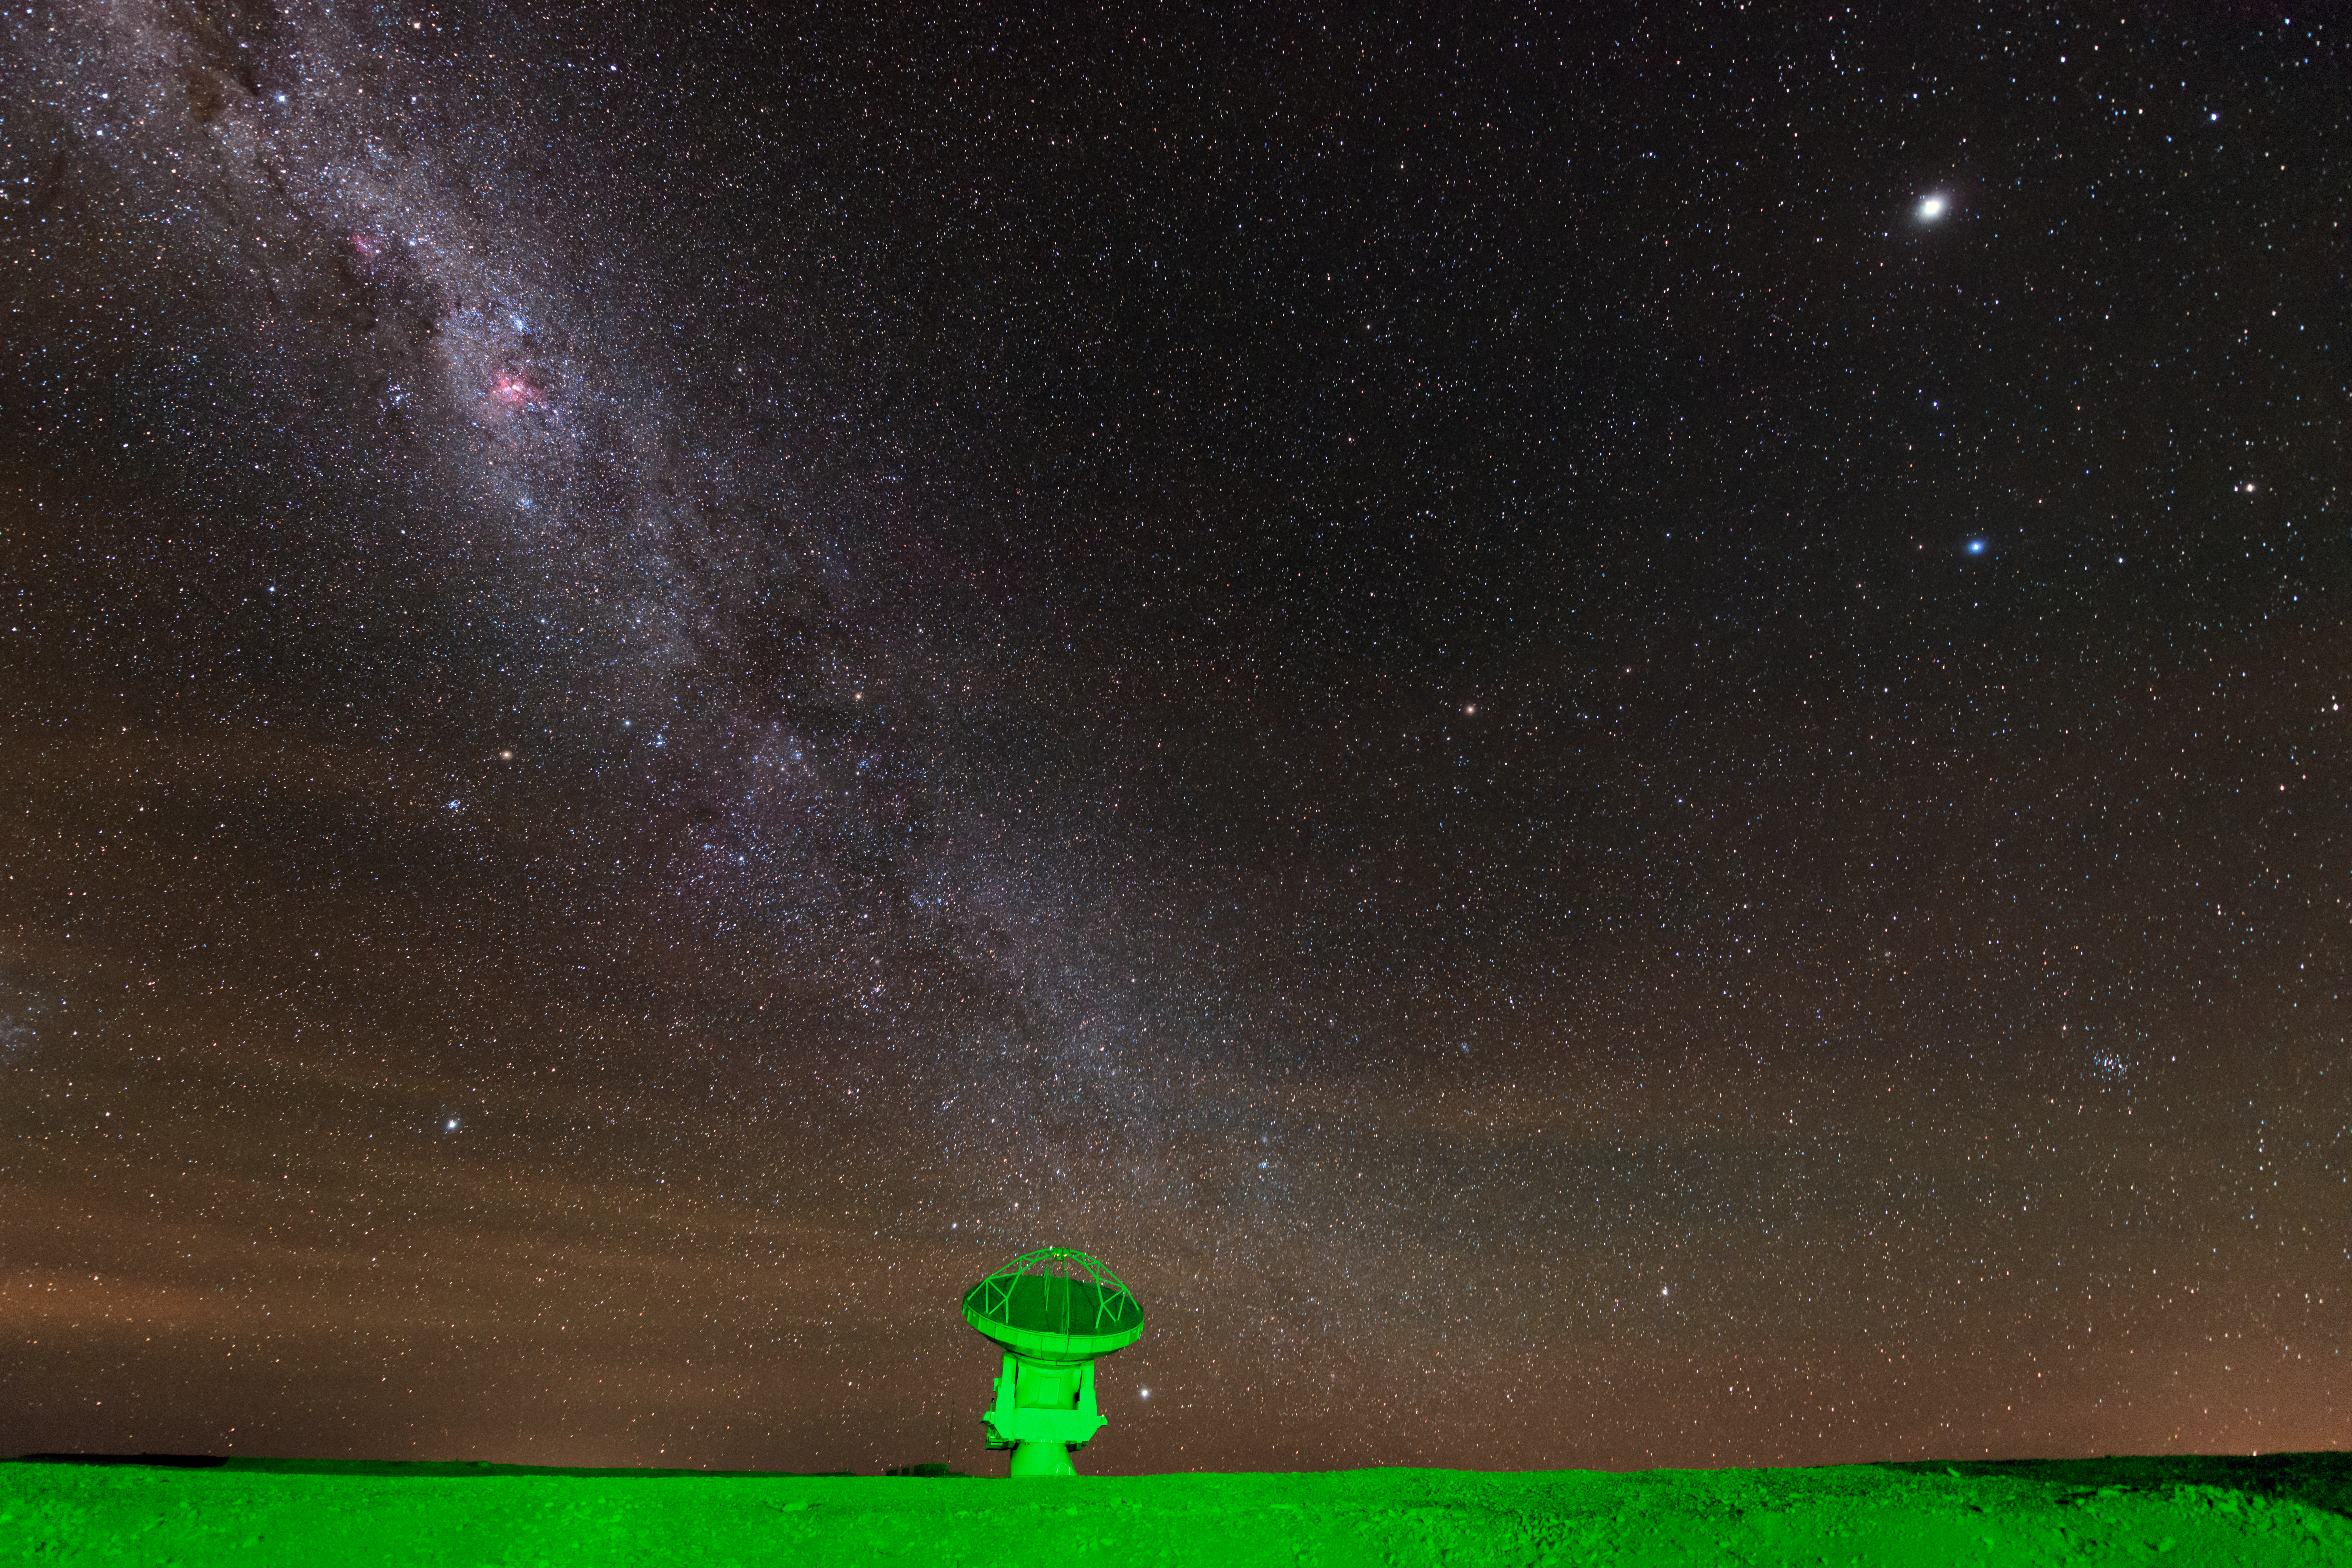

Feeling green

The Atacama Large Millimeter/submillimeter Array (ALMA) is situated more than 5000 metres above sea level in the Chilean desert, on the Chajnantor plateau. Here, the dry air and thin atmosphere allow a spectacular view into the Universe and make it the perfect place for such a sensitive telescope. An artificial green glow illuminates one of ALMA's 66 antennas, as it observes the Milky Way above.

Credit: ESO/B. Tafreshi (twanight.org)